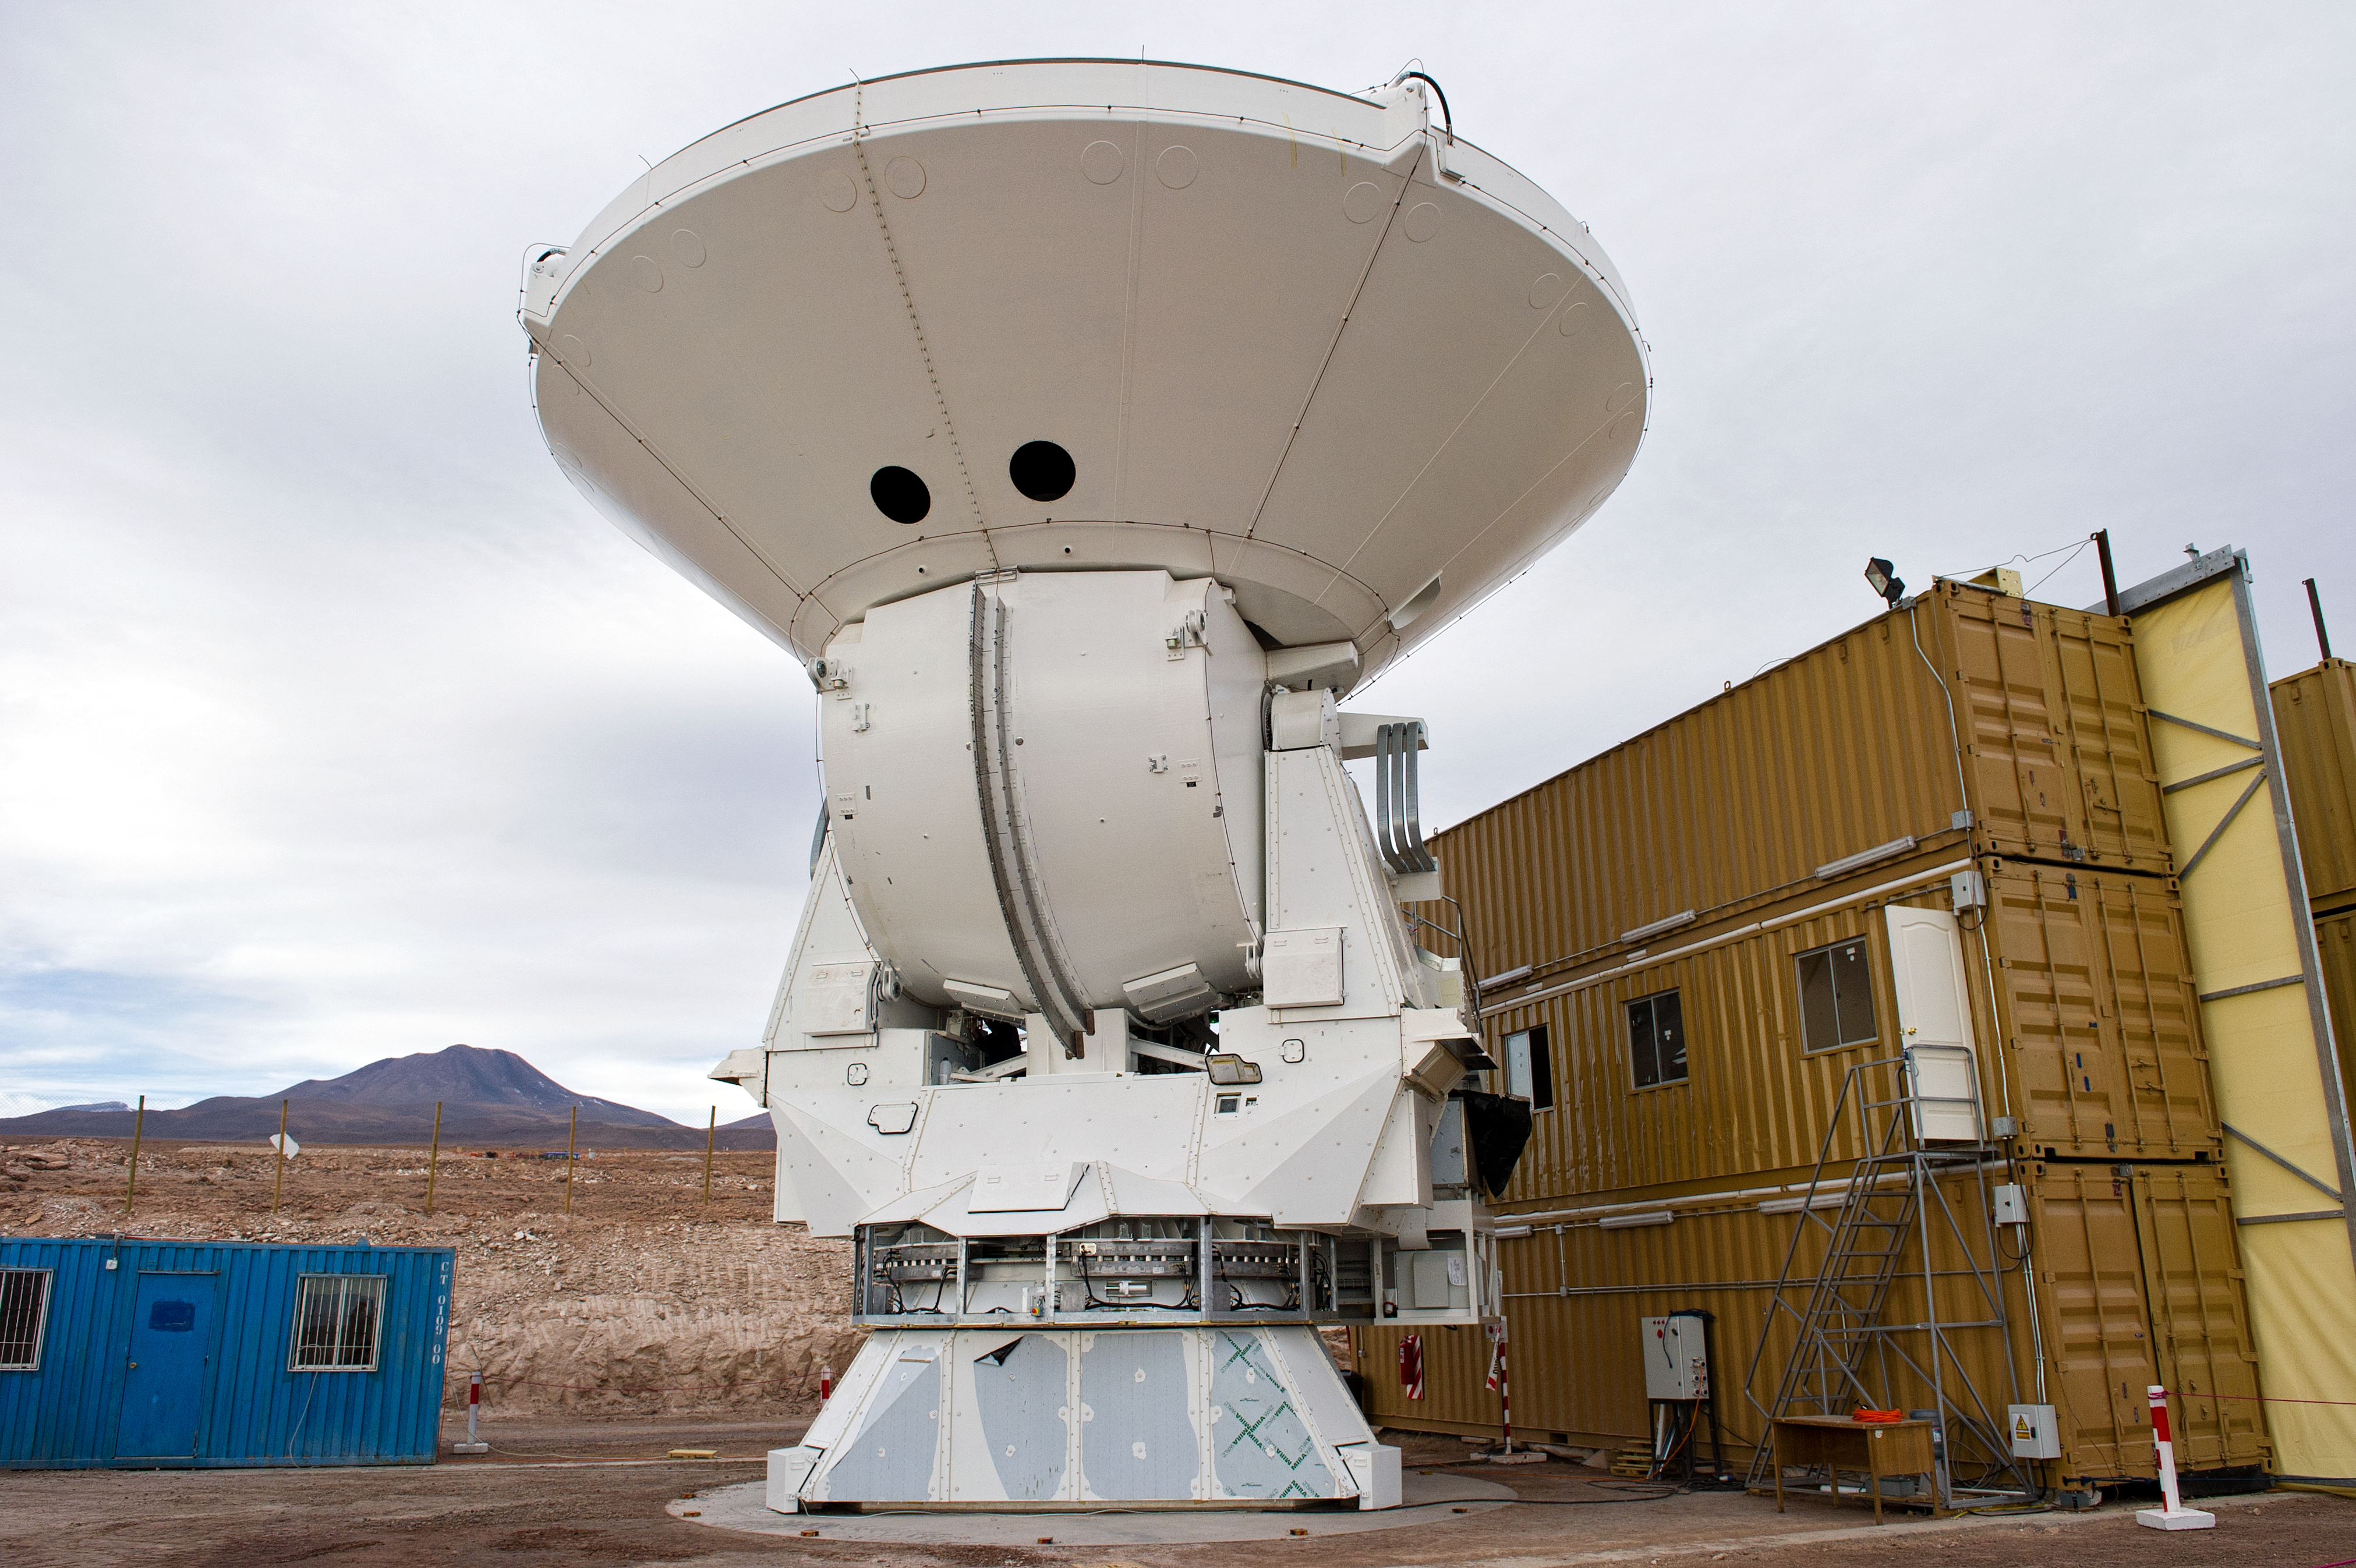

A European antenna for ALMA

A European antenna outside the temporary shelter (the structure on the right) where it was assembled. This picture was taken in June 2010 at the ALMA Operations Support Facility (OSF), located at 2900 m altitude on the road to the 5000-metre-high Chajnantor plateau. ALMA, the Atacama Large Millimeter/submillimeter Array, is the largest astronomical project in existence and is a truly global partnership of Europe, North America and East Asia in cooperation with the Republic of Chile. The ALMA array will initially be composed of 66 antennas, provided by the different partners. ESO, the European partner in ALMA, has ordered 25 12-metre antennas, with an option for an additional seven, from the AEM Consortium.

Credit: ESO/José Francisco Salgado (josefrancisco.org)